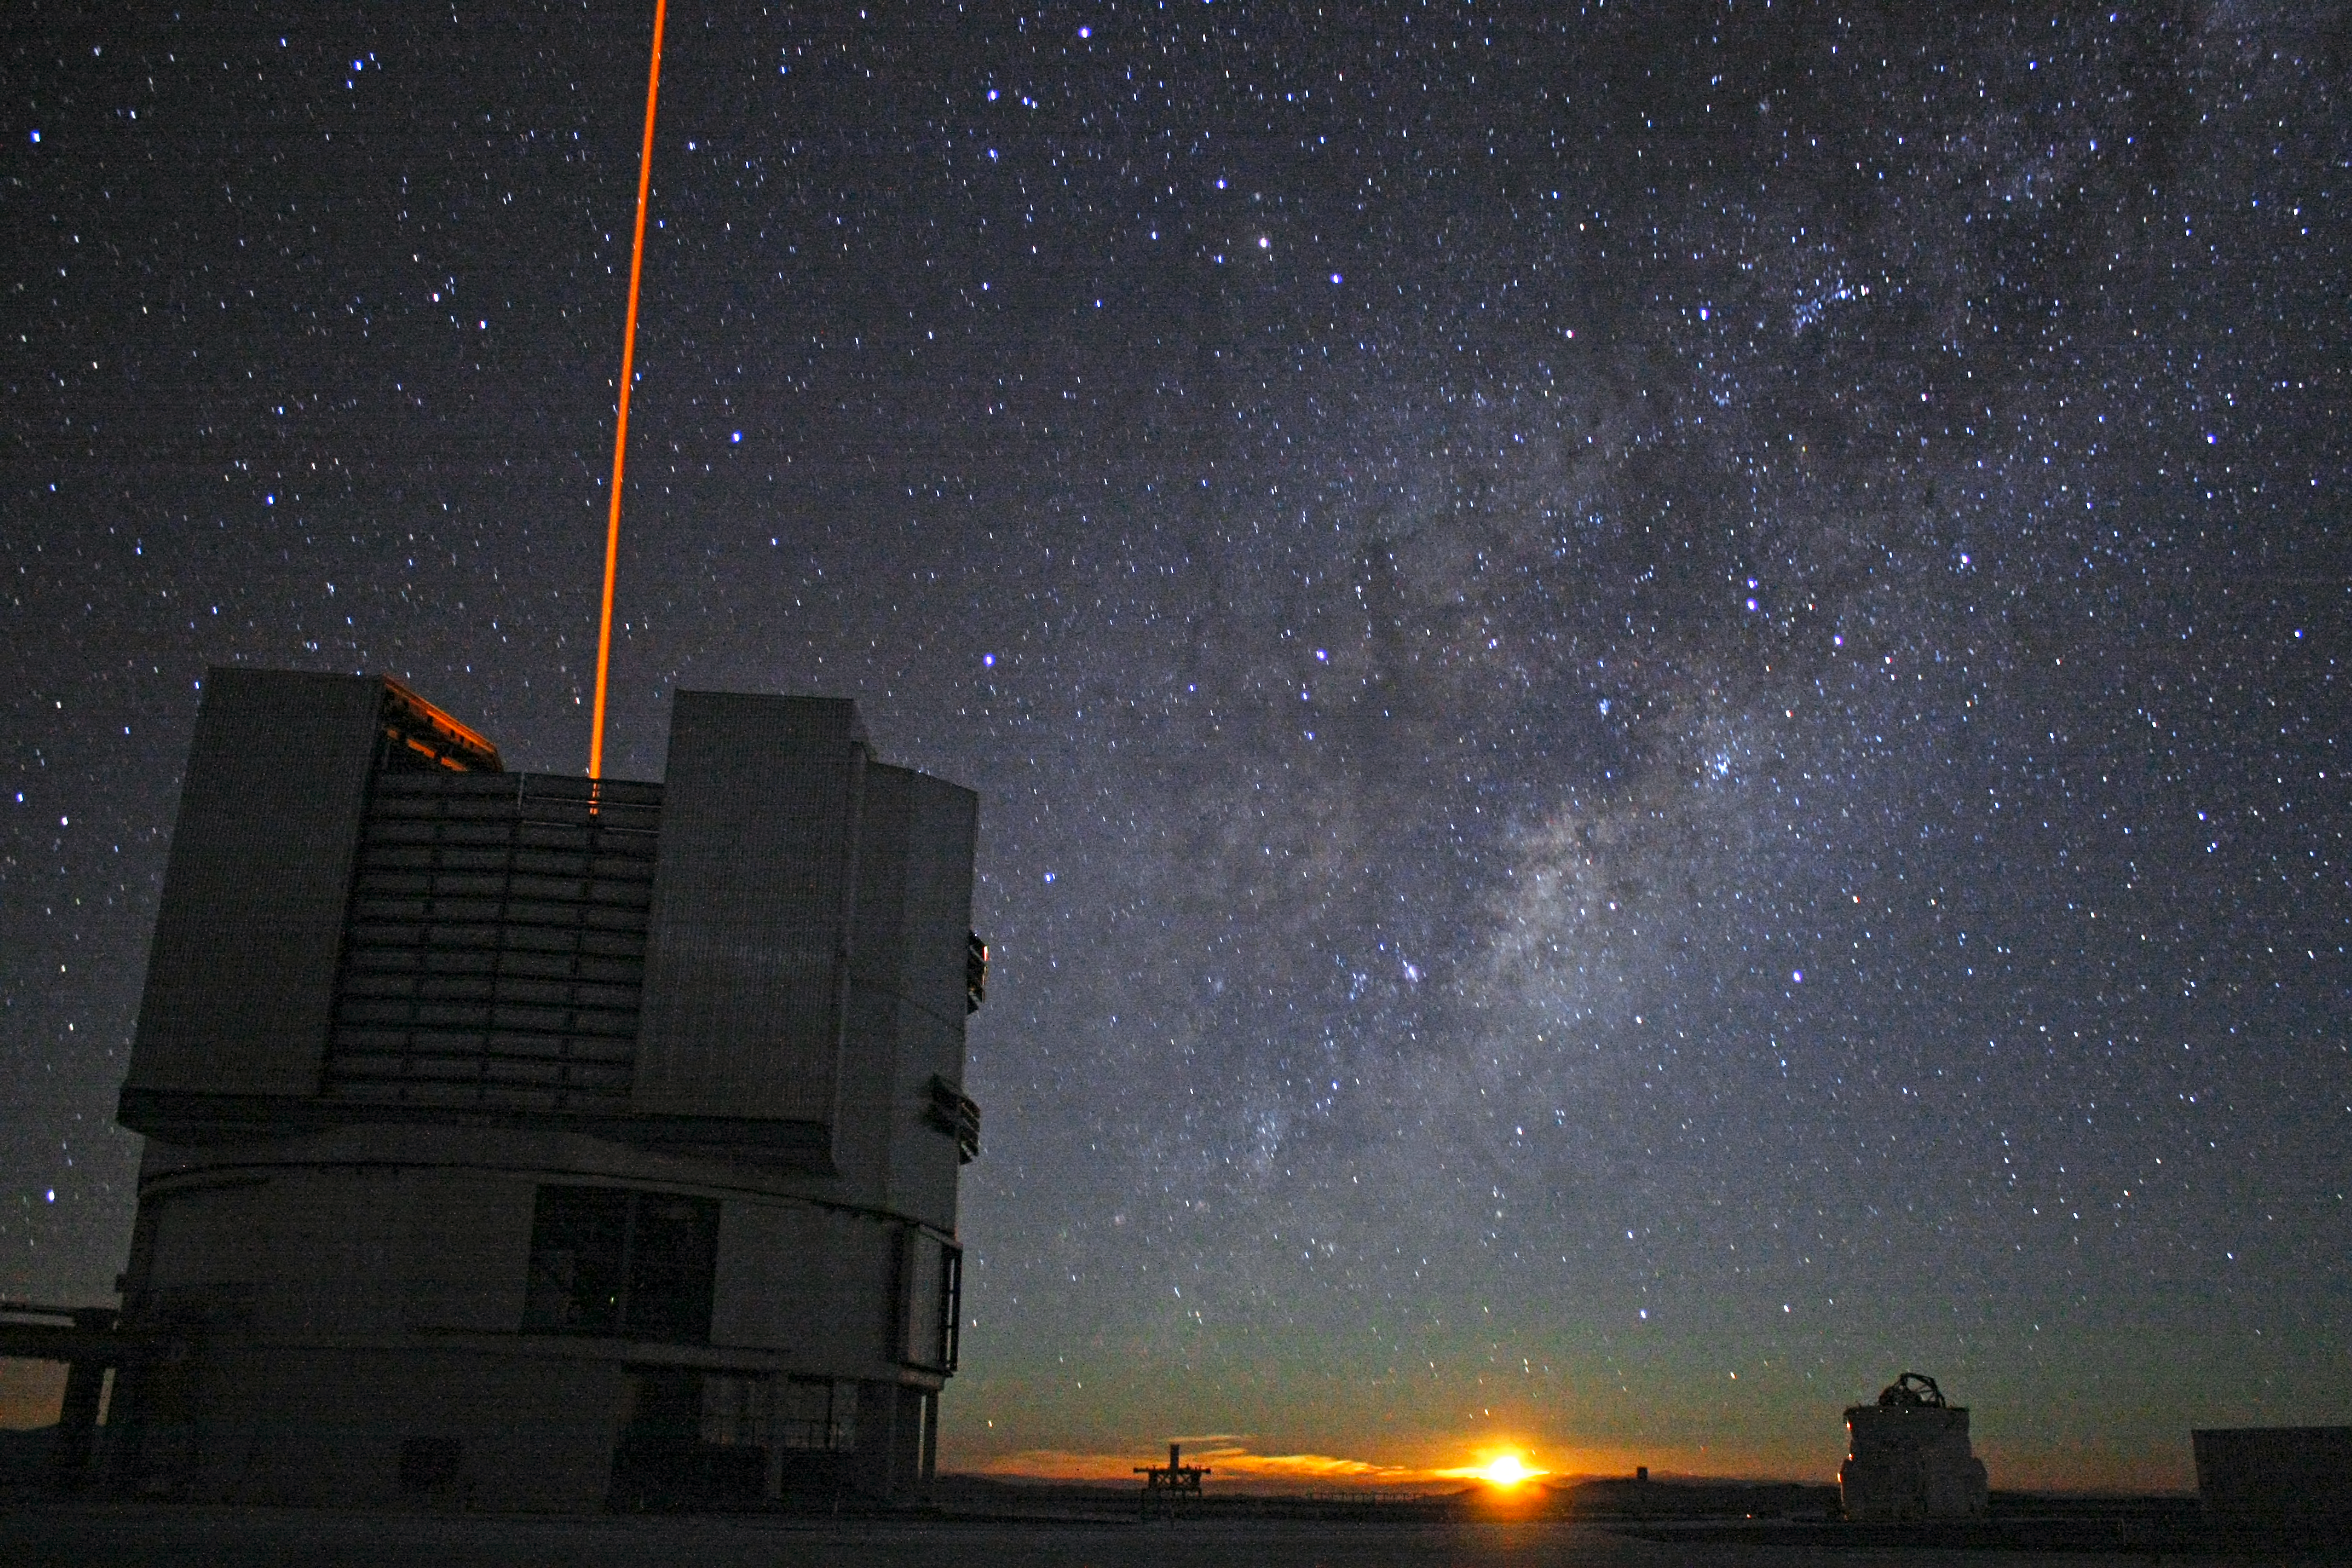

Moon rise at the Very Large Telescope

The Moon is just rising in this image where Yepun, Unit Telescope 4, is shooting a laser beam.

Credit: F. Char/ESO